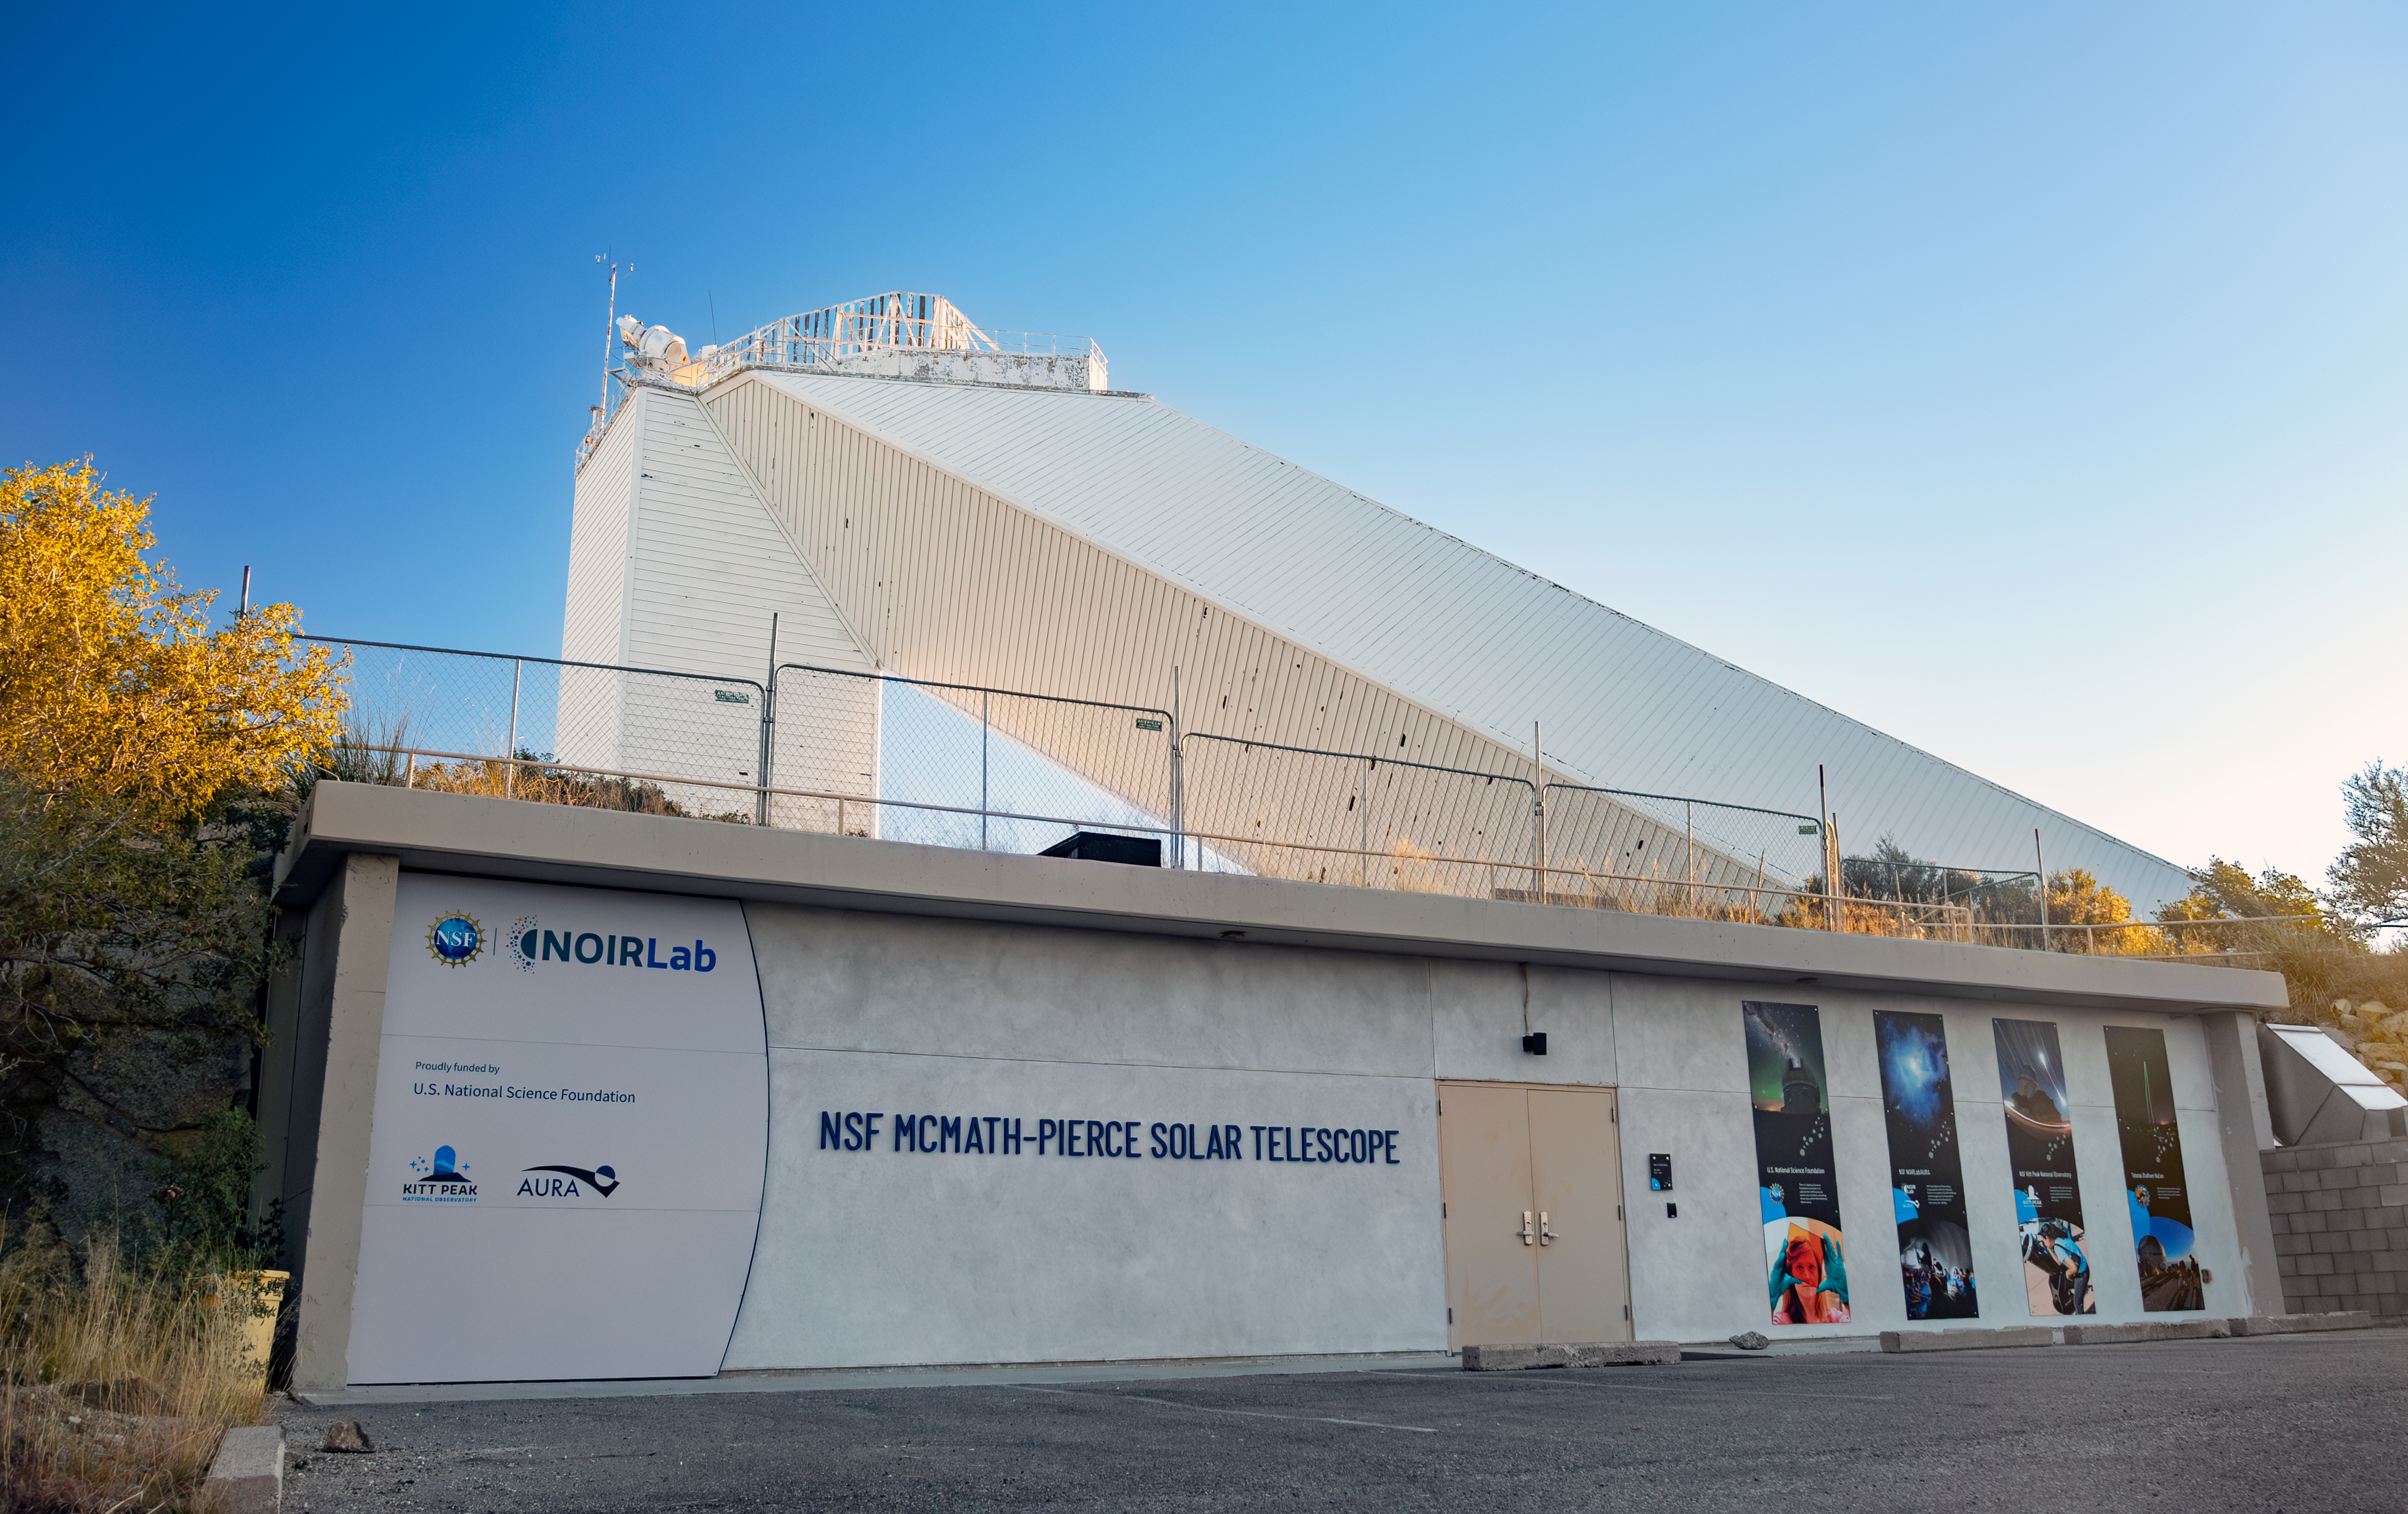

Sunrise on the Windows Center

On 16 December 2025, visitors celebrated the grand opening of the Windows on the Universe Center for Astronomy Outreach (Windows Center), a new public science center at U.S. National Science Foundation Kitt Peak National Observatory, a Program of NSF NOIRLab.

On opening day, the new Center was open to the public for free. Visitors explored interactive exhibits, viewed a Science On a Sphere show, witnessed live views of the Sun, and learned about the historic importance of the McMath-Pierce Solar Telescope and the achievements of NSF-funded astronomy.

The majority of funding for the Windows Center comes from the U.S. National Science Foundation, with the remaining part raised from private donations.

Credit: KPNO/NOIRLab/NSF/AURA/R. Proctor